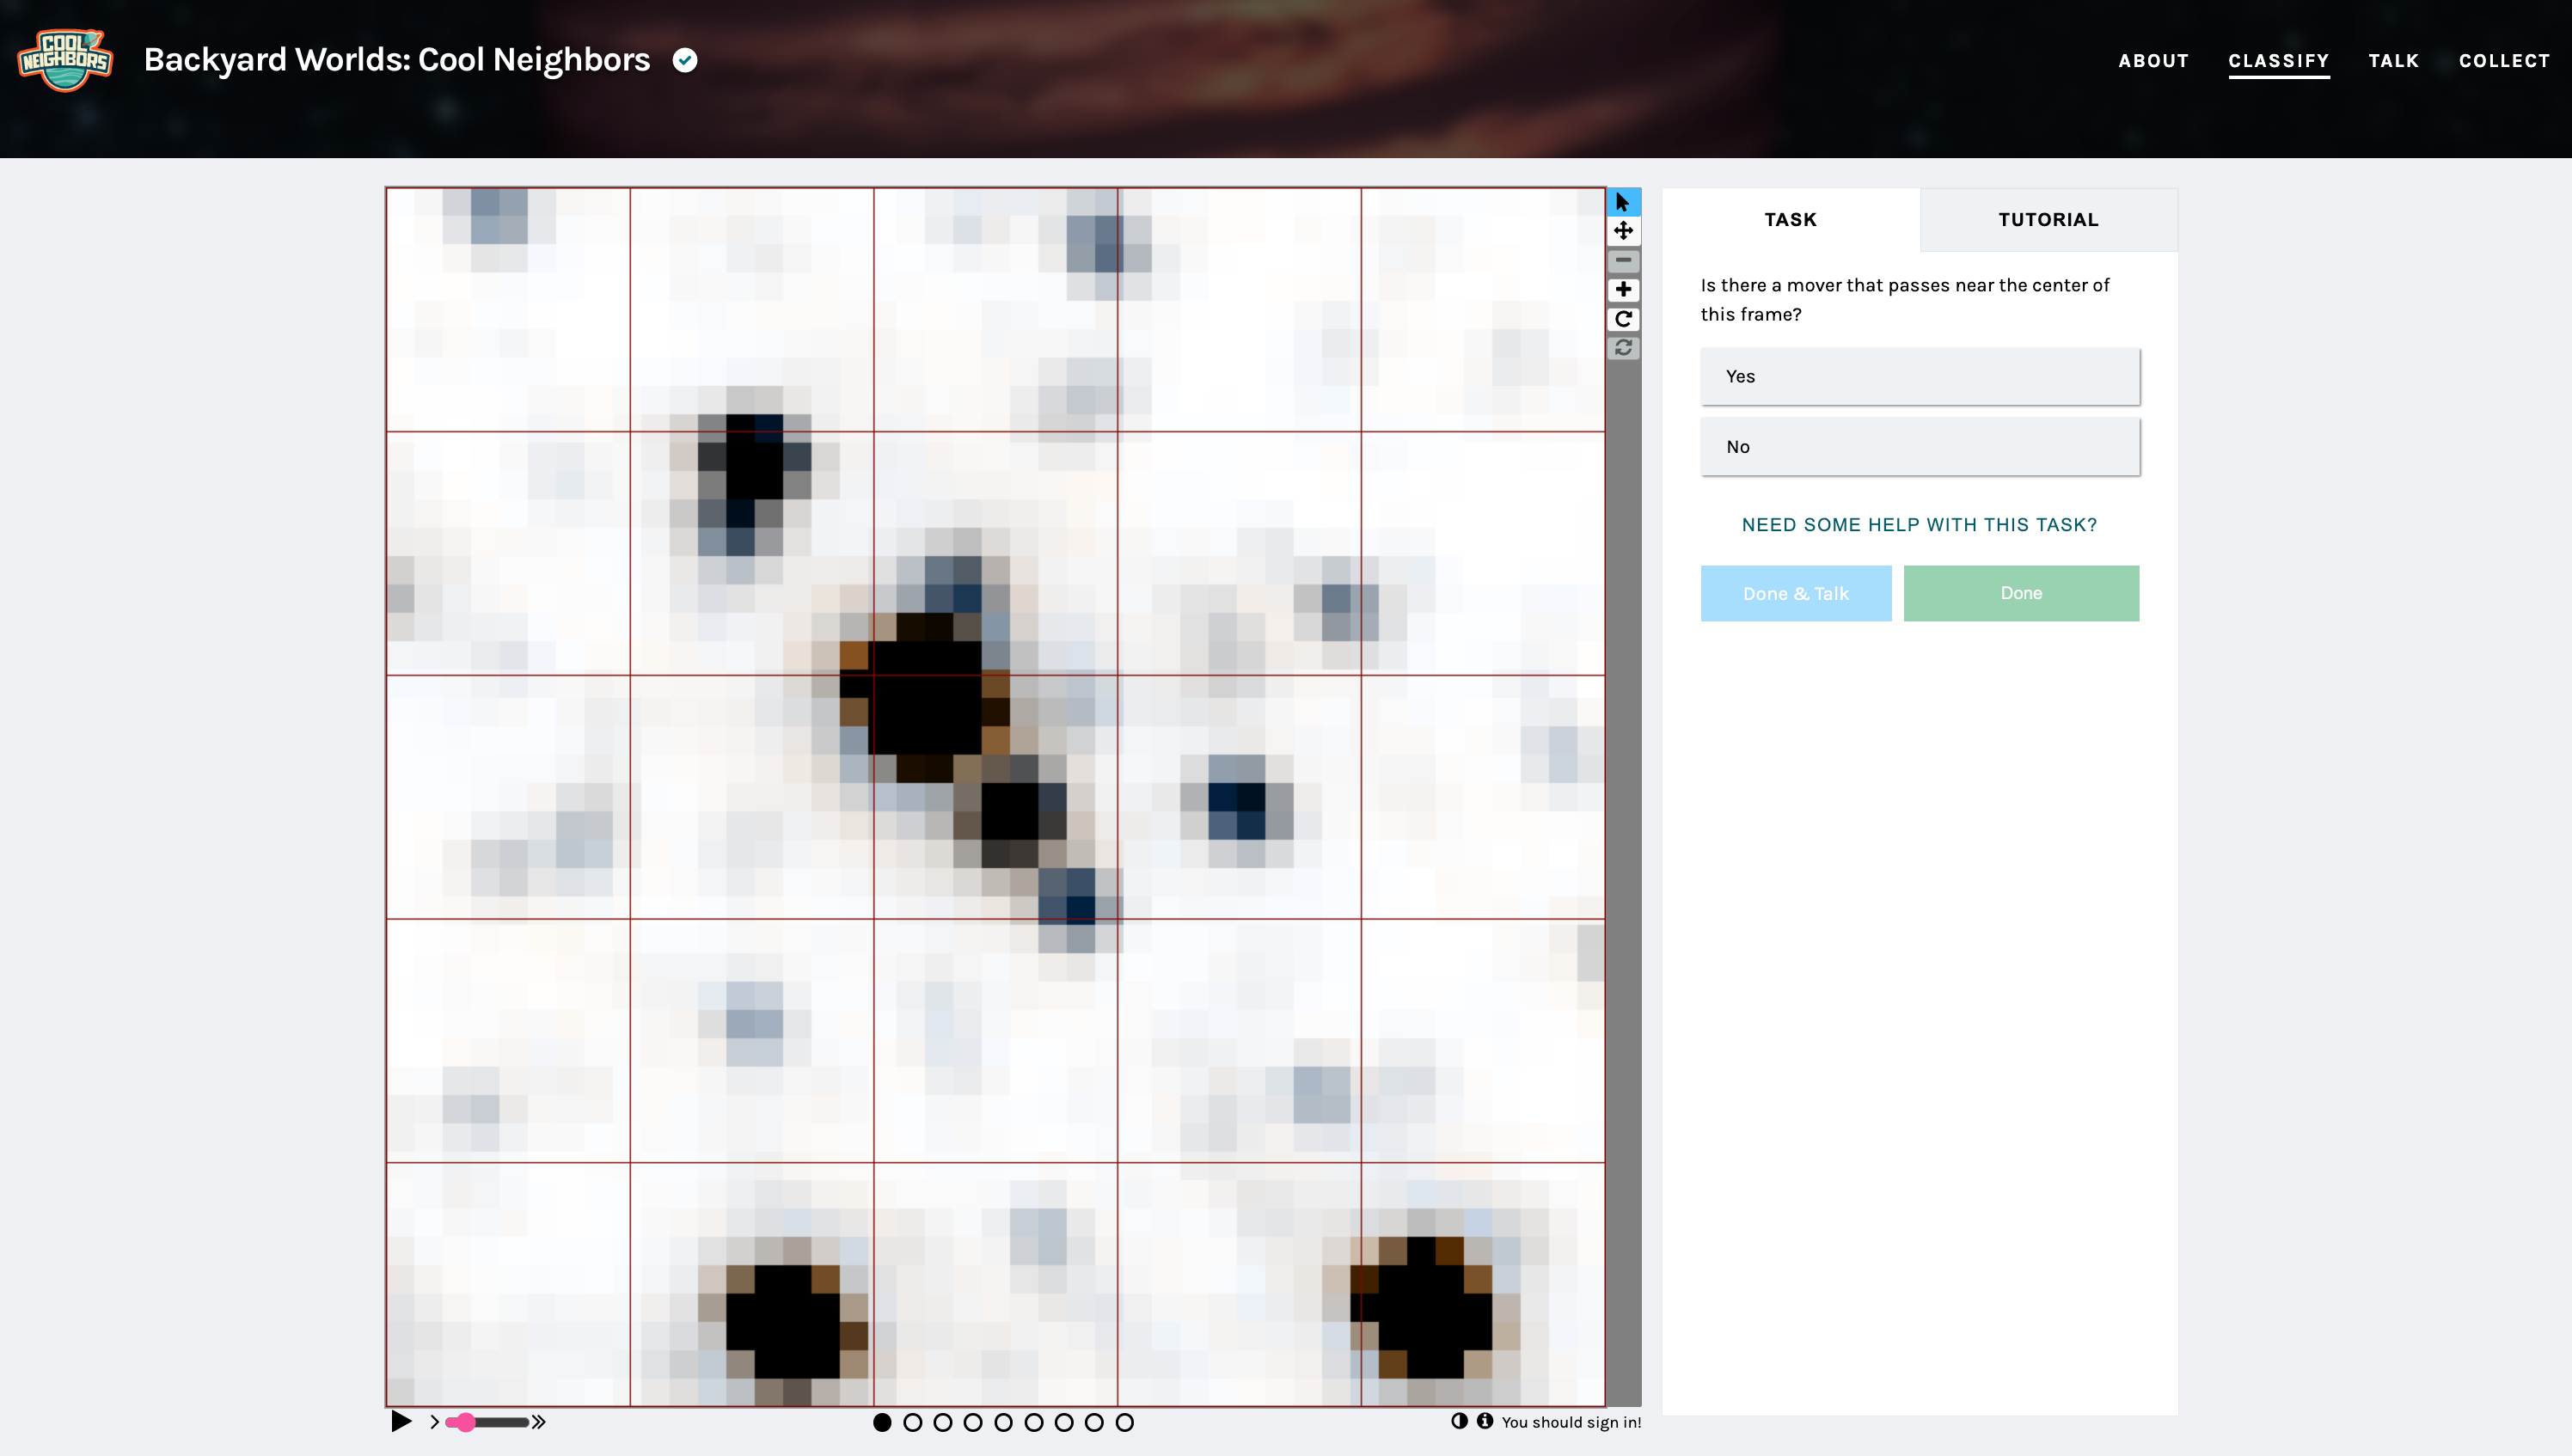

Backyard Worlds: Cool Neighbors Classify Page

A screenshot of the Backyard Worlds: Cool Neighbors' classify page where citizen scientists can identify potential brown dwarf candidates.

Credit: NOIRLab/NSF/AURA/Zooniverse.org